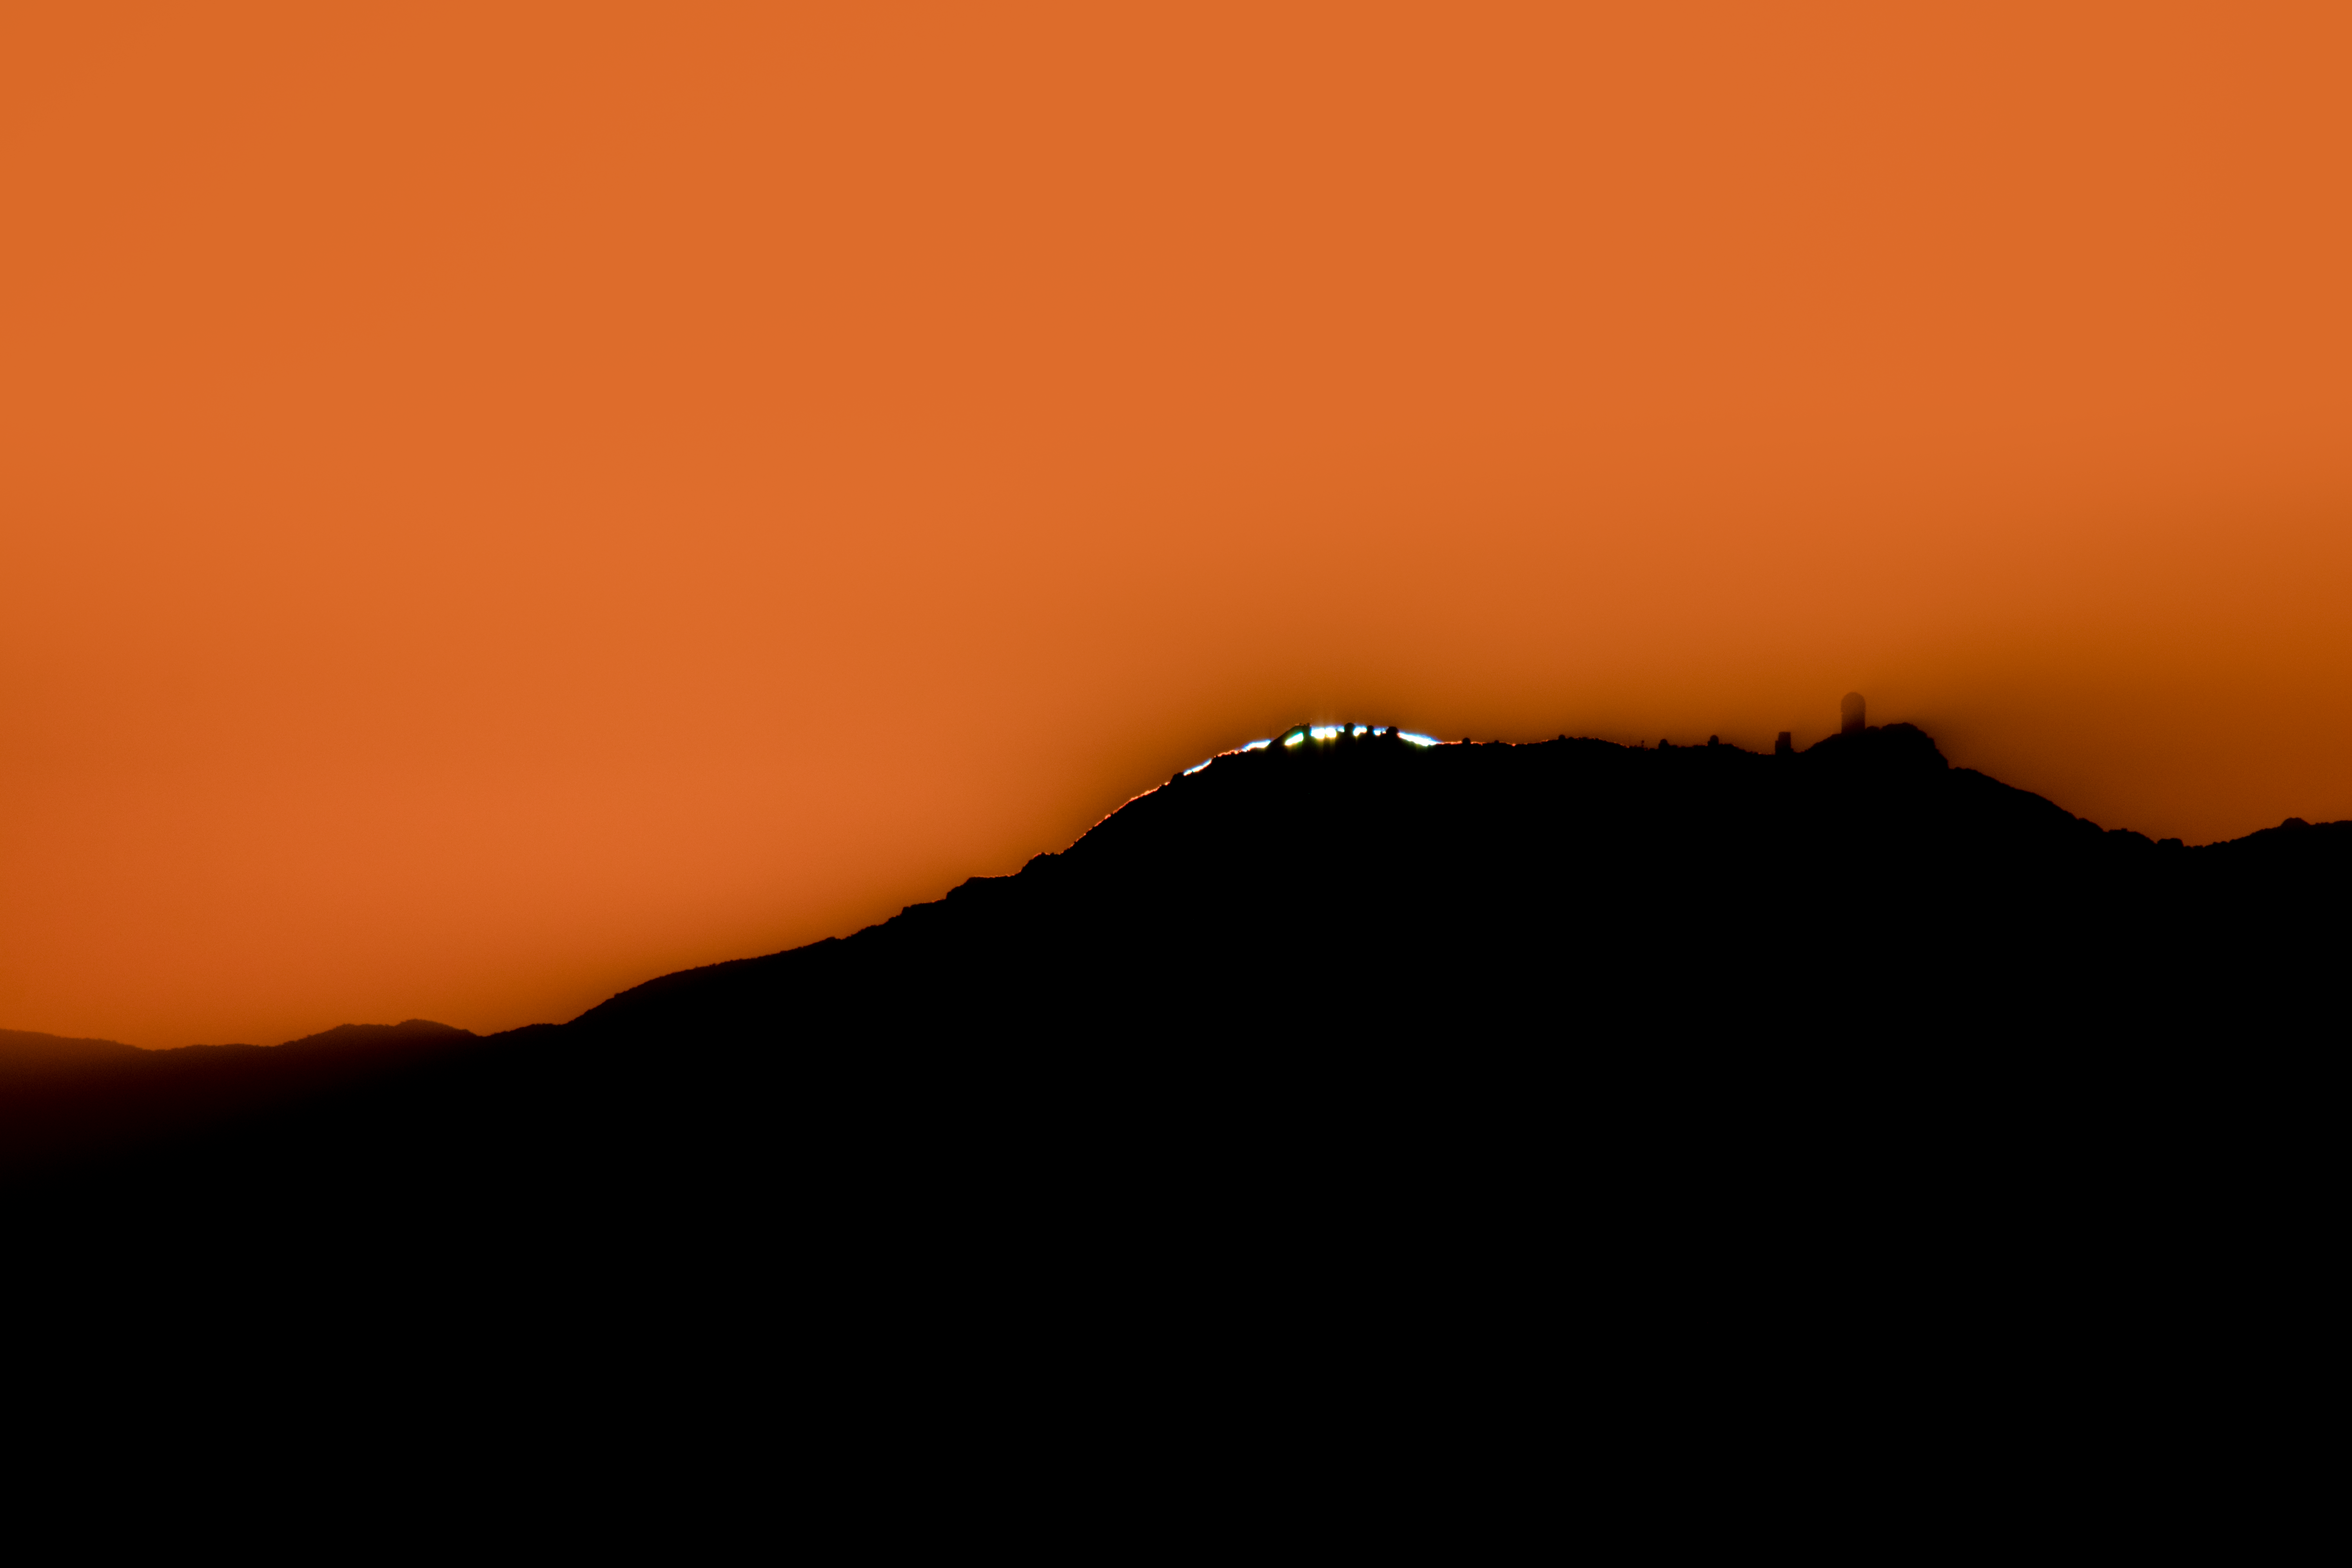

Sunset over Kitt Peak National Observatory

In this shot, the setting Sun is perfectly lined up to reveal the various telescopes atop Kitt Peak National Observatory, a program of NSF NOIRLab.

Credit: NOIRLab/AURA/NSF/R. Sparks